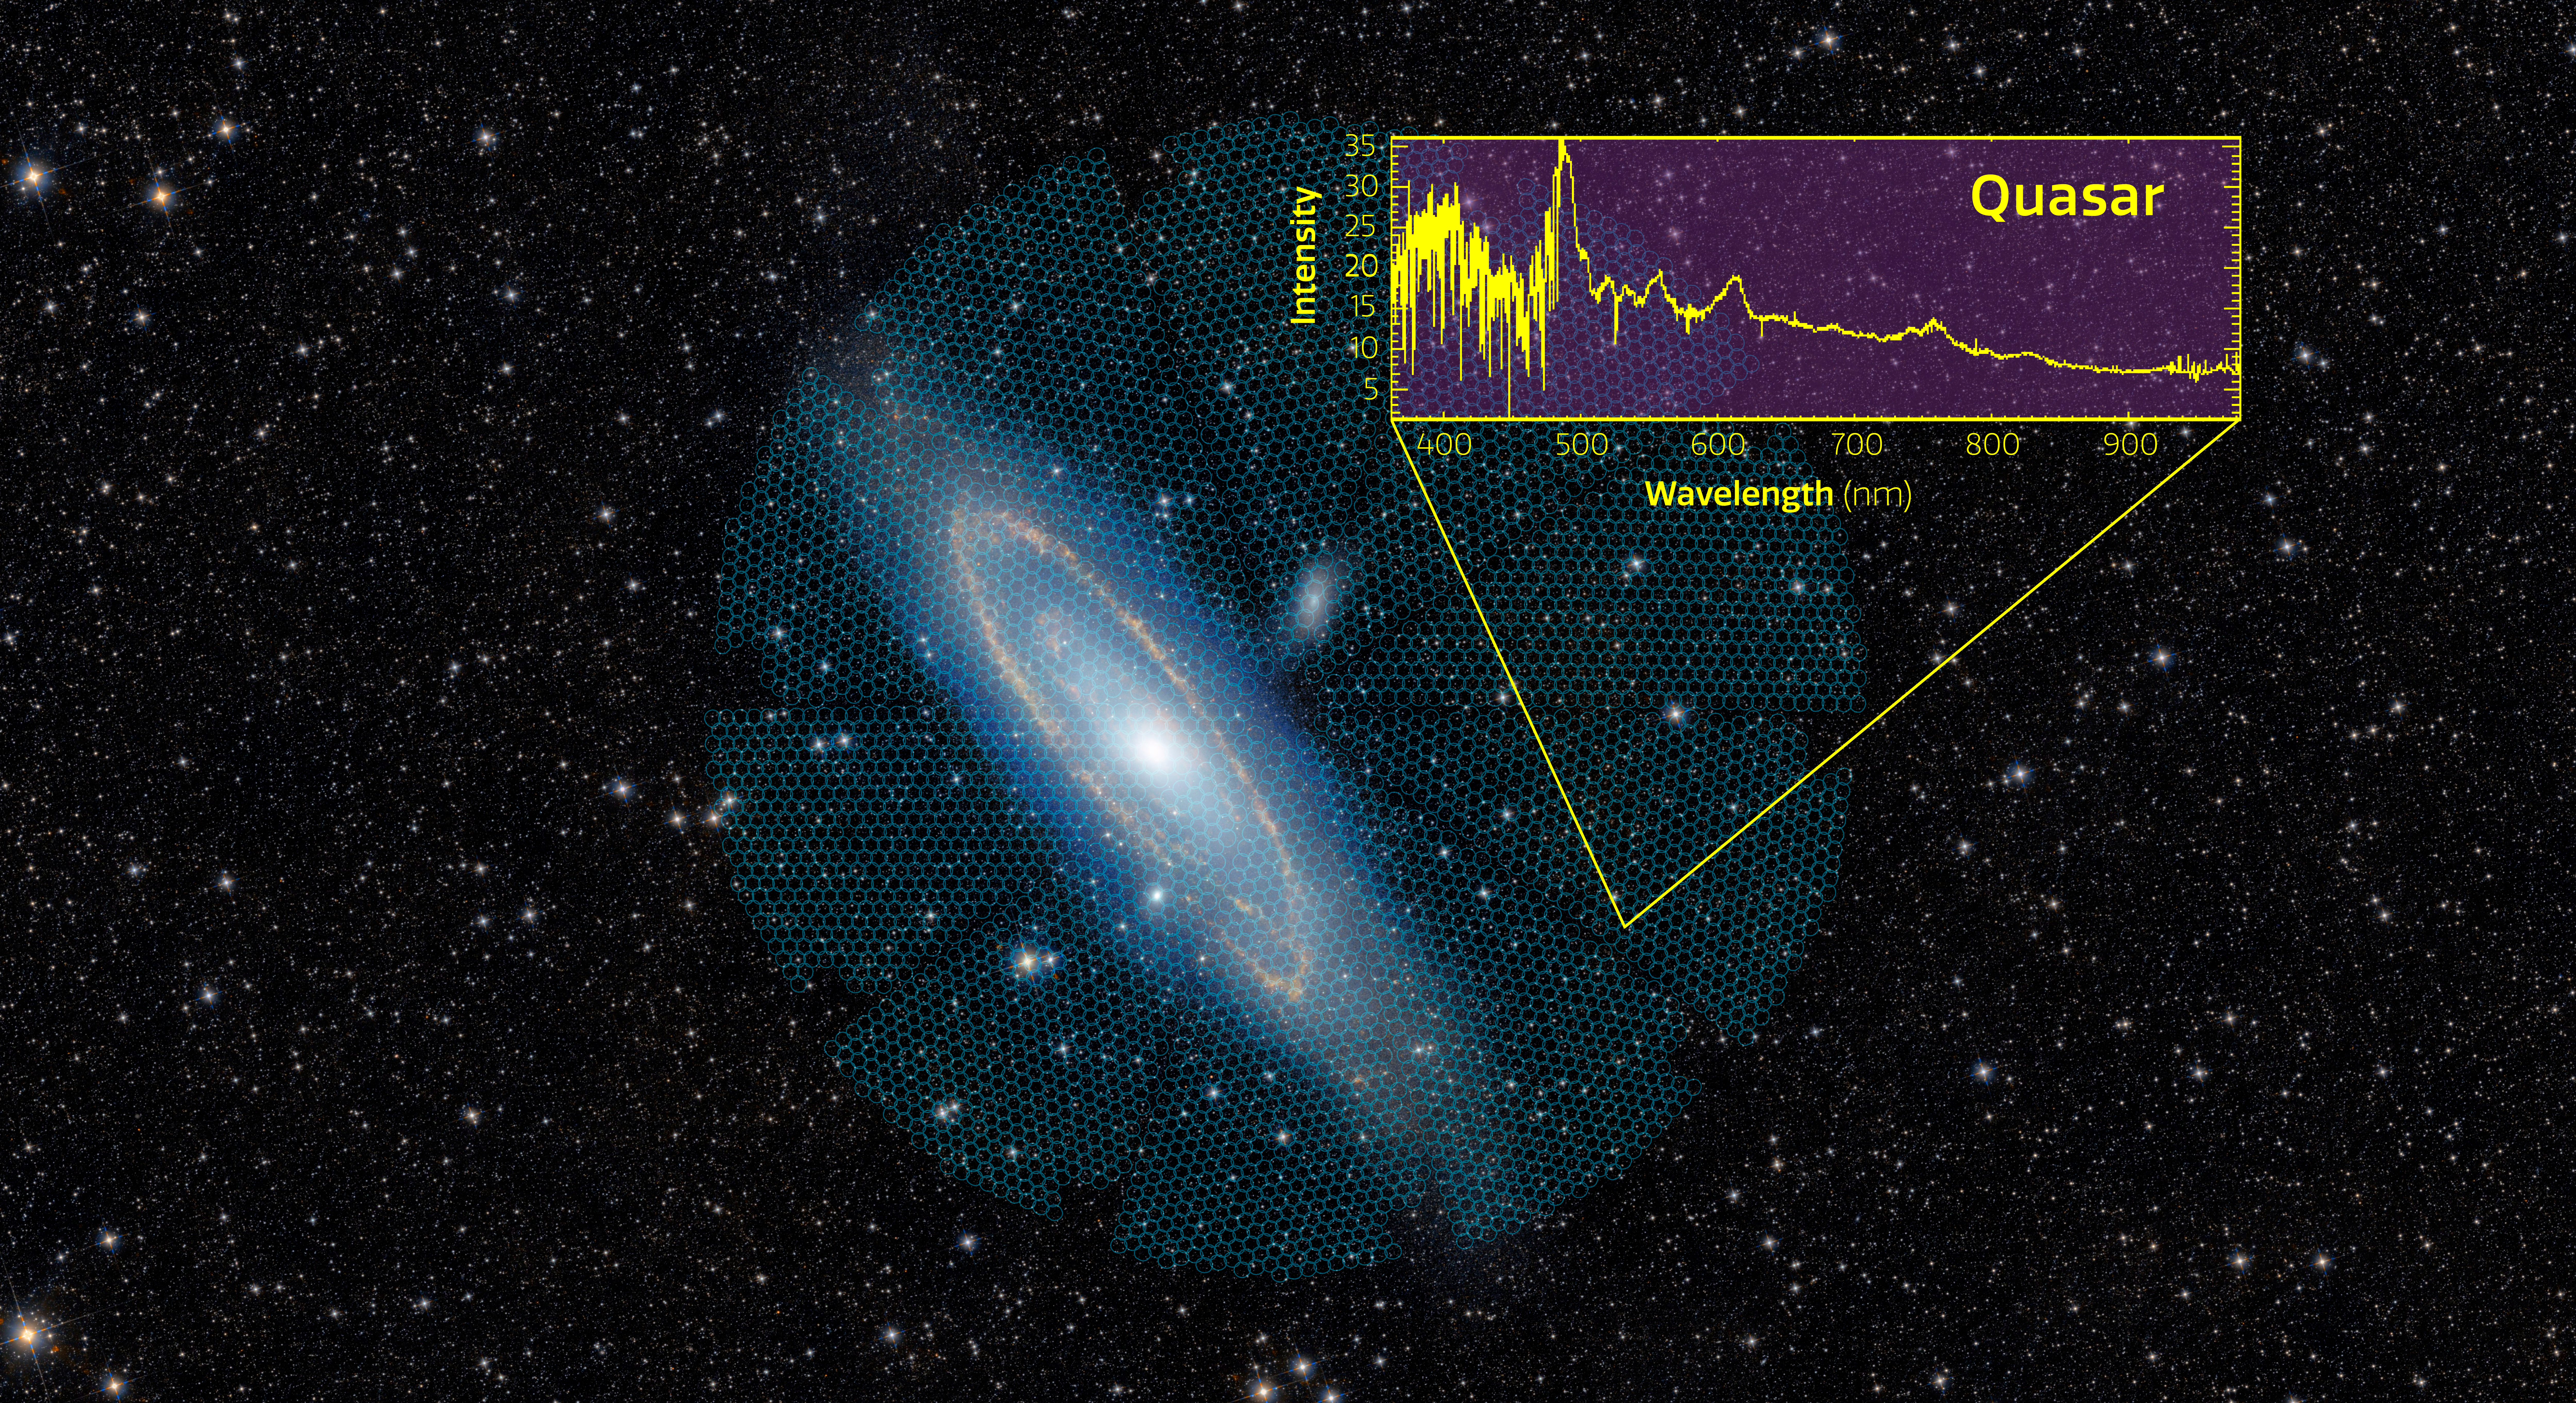

Andromeda Galaxy with DESI Overlay and Spectrum

The disk of the Andromeda Galaxy (M31), which spans more than 3 degrees across the sky, is targeted by a single DESI pointing, represented by the large circular overlay. The smaller circles within this overlay represent the regions accessible to each of the 5000 DESI robotic fiber positioners. In this sample, the 5000 spectra that were simultaneously collected by DESI include not only stars within the Andromeda Galaxy, but also distant galaxies and quasars. The example DESI spectrum that overlays this image is of a distant quasar that is 11 billion years old.

Credit: DESI collaboration/DESI Legacy Imaging Surveys/LBNL/DOE & KPNO/CTIO/NOIRLab/NSF/AURA/unWISE